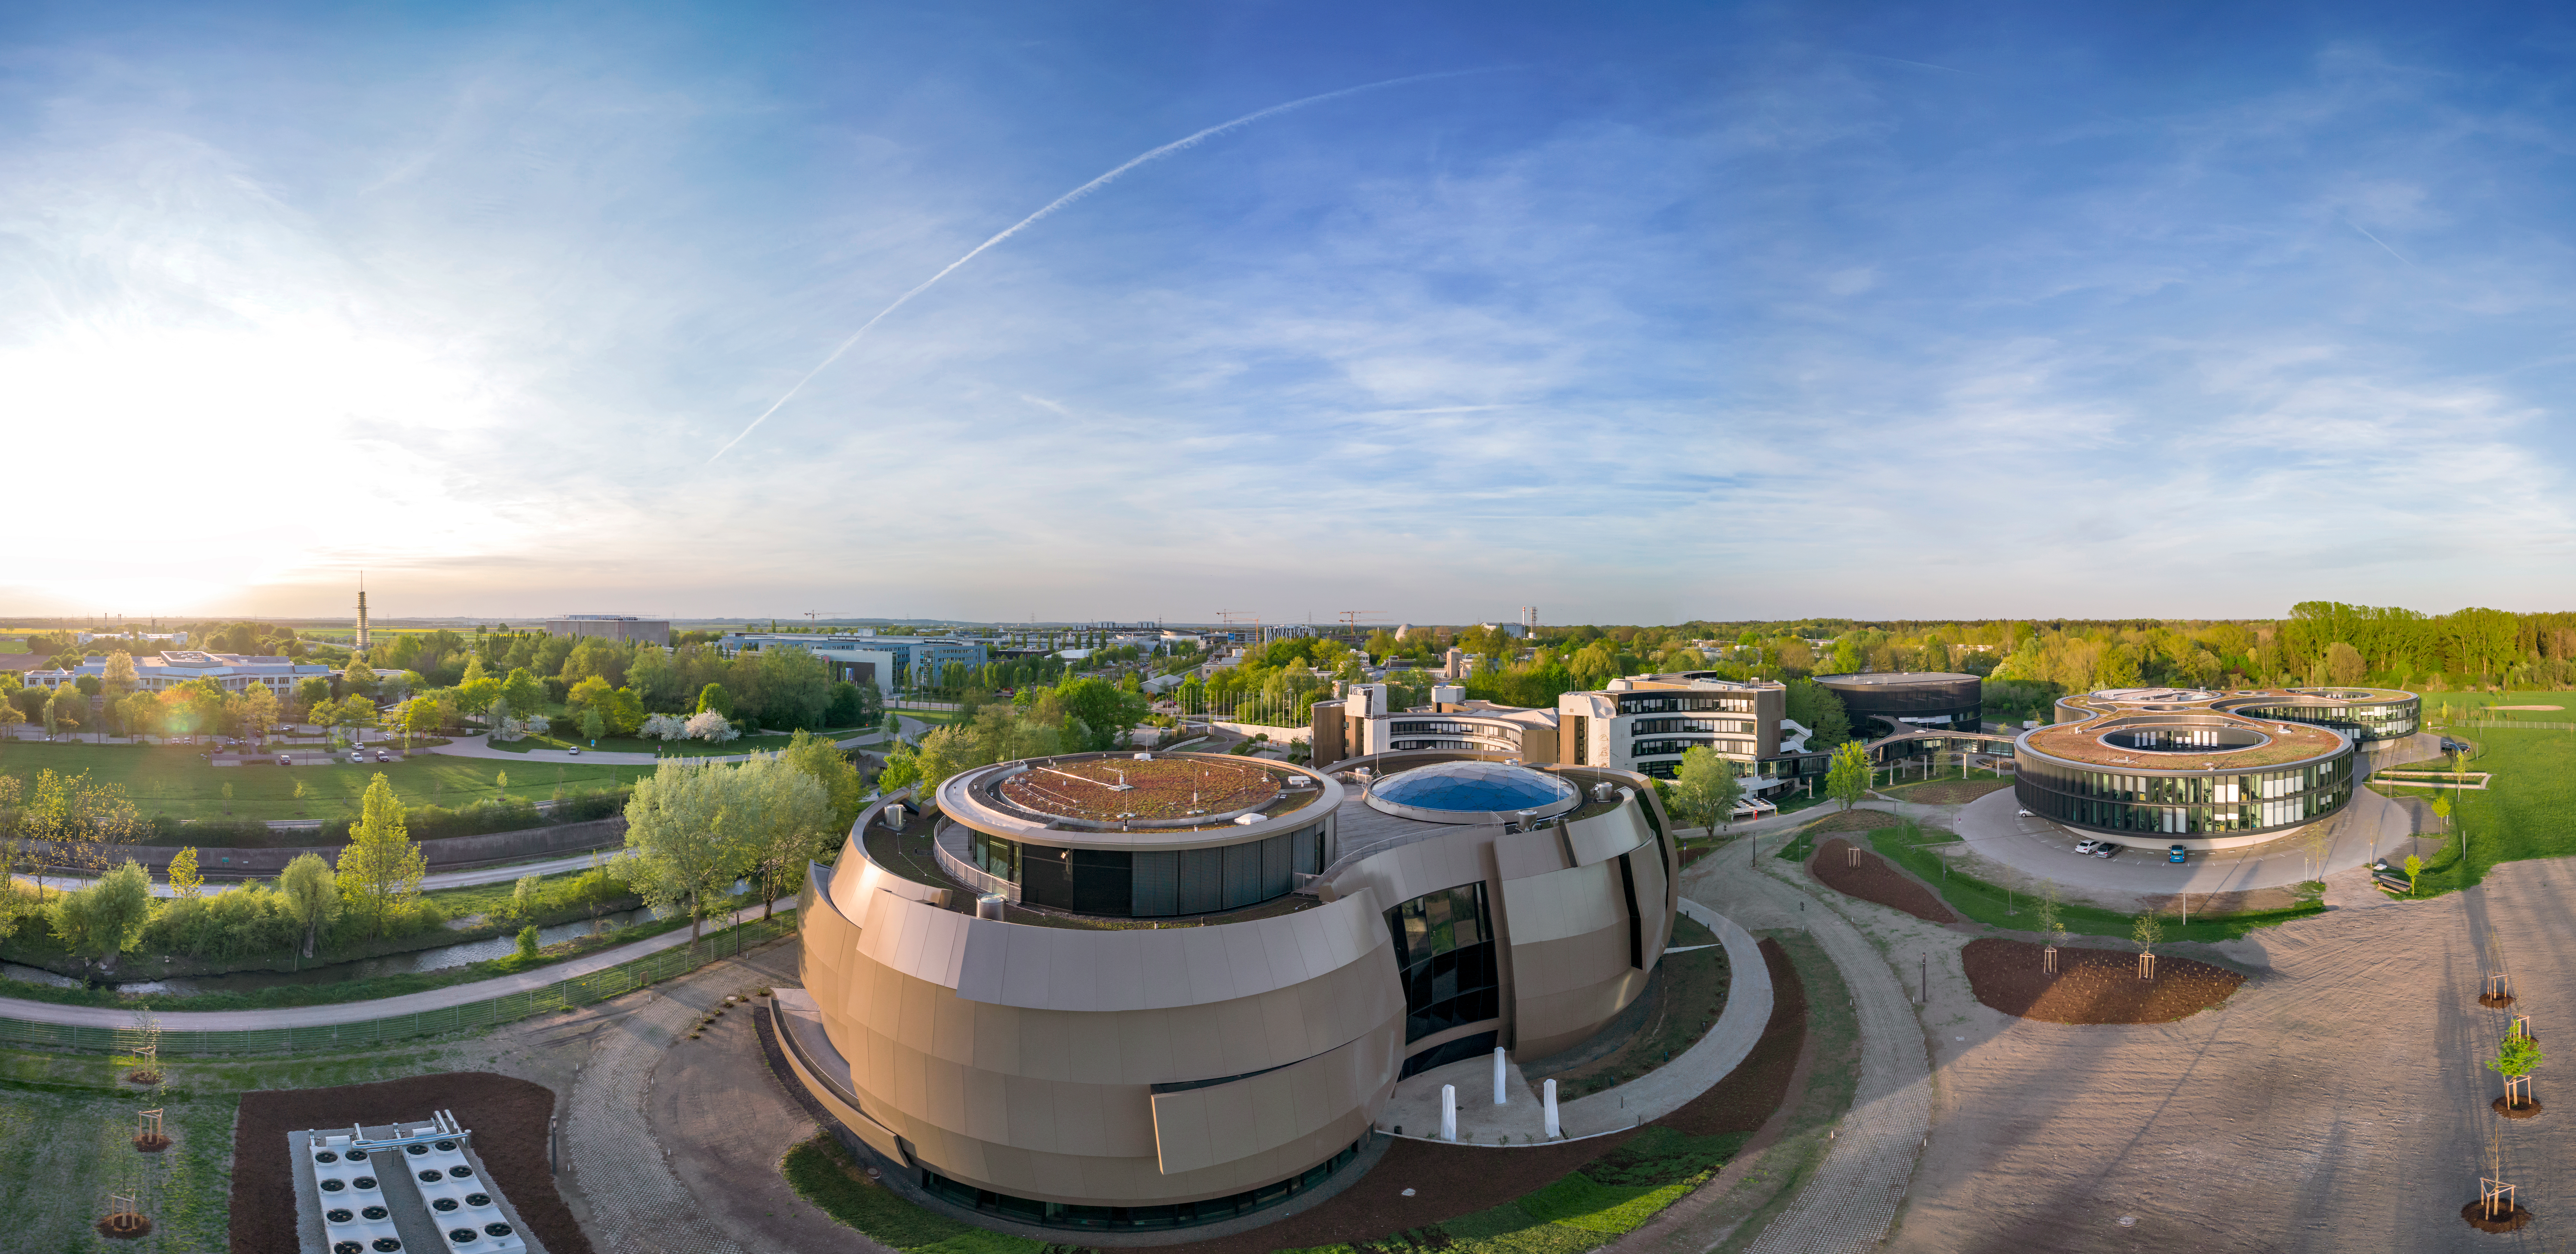

Panorama of ESO Supernova

An aerial panorama of the ESO Supernova Planetarium & Visitor Centre. The ESO headquarters can be seen on the right hand side.

Credit: ESO/C. Malin (christophmalin.com)